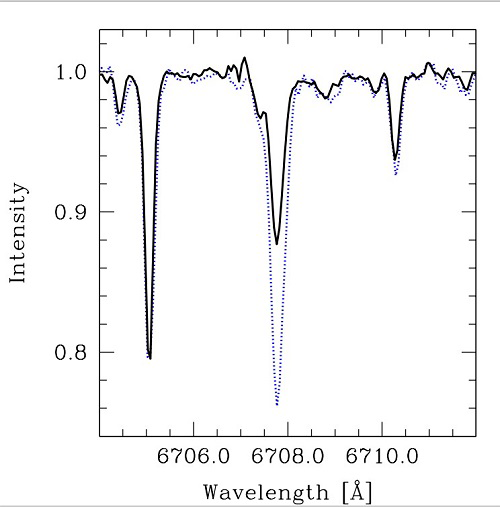

Stellar spectra near Lithium line (6707 A) for the HAT-P-4 A star

Stellar spectra near Lithium line (6707 A) for the HAT-P-4 A star (blue dotted line), which displays a higher Lithium abundance than the companion star (Black continuous line). Spectrum acquired using GRACES which uses fiber-fed light from the Gemini North telescope with the Canada-France-Hawaii Telescope’s ESPaDOnS Spectrograph.

Credit: NOIRLab